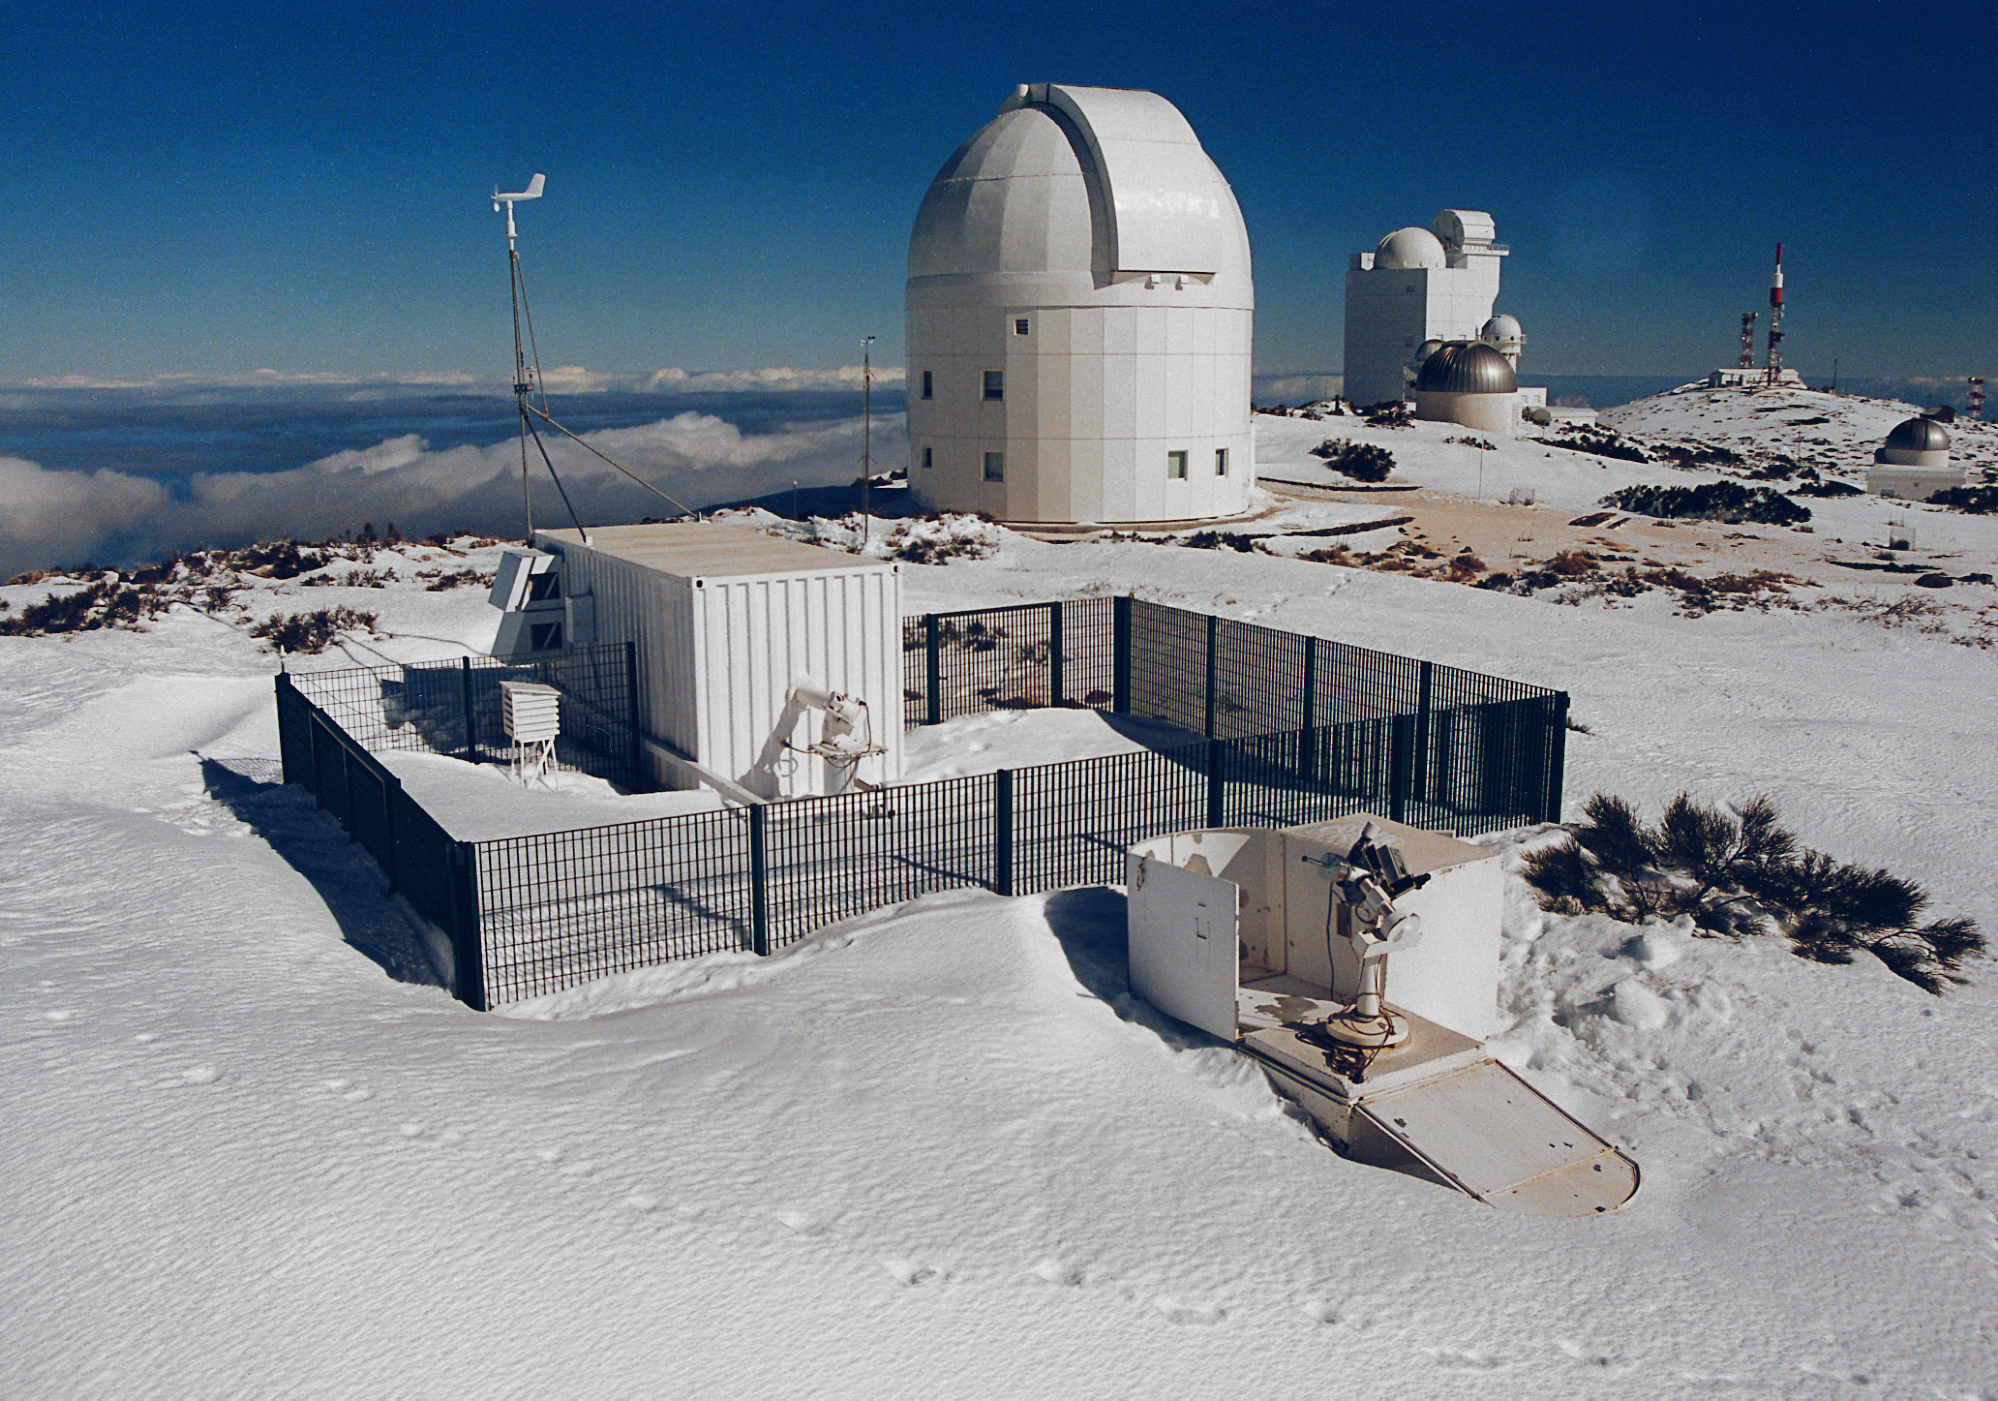

GONG instrument

One of the GONG instruments at the Observatorio at Teide, January 22, 1999. The Global Oscillation Network Group (GONG) studies the oscillations of the Sun.

Credit: John Leibacher/NOIRLab/NSF/AURA/